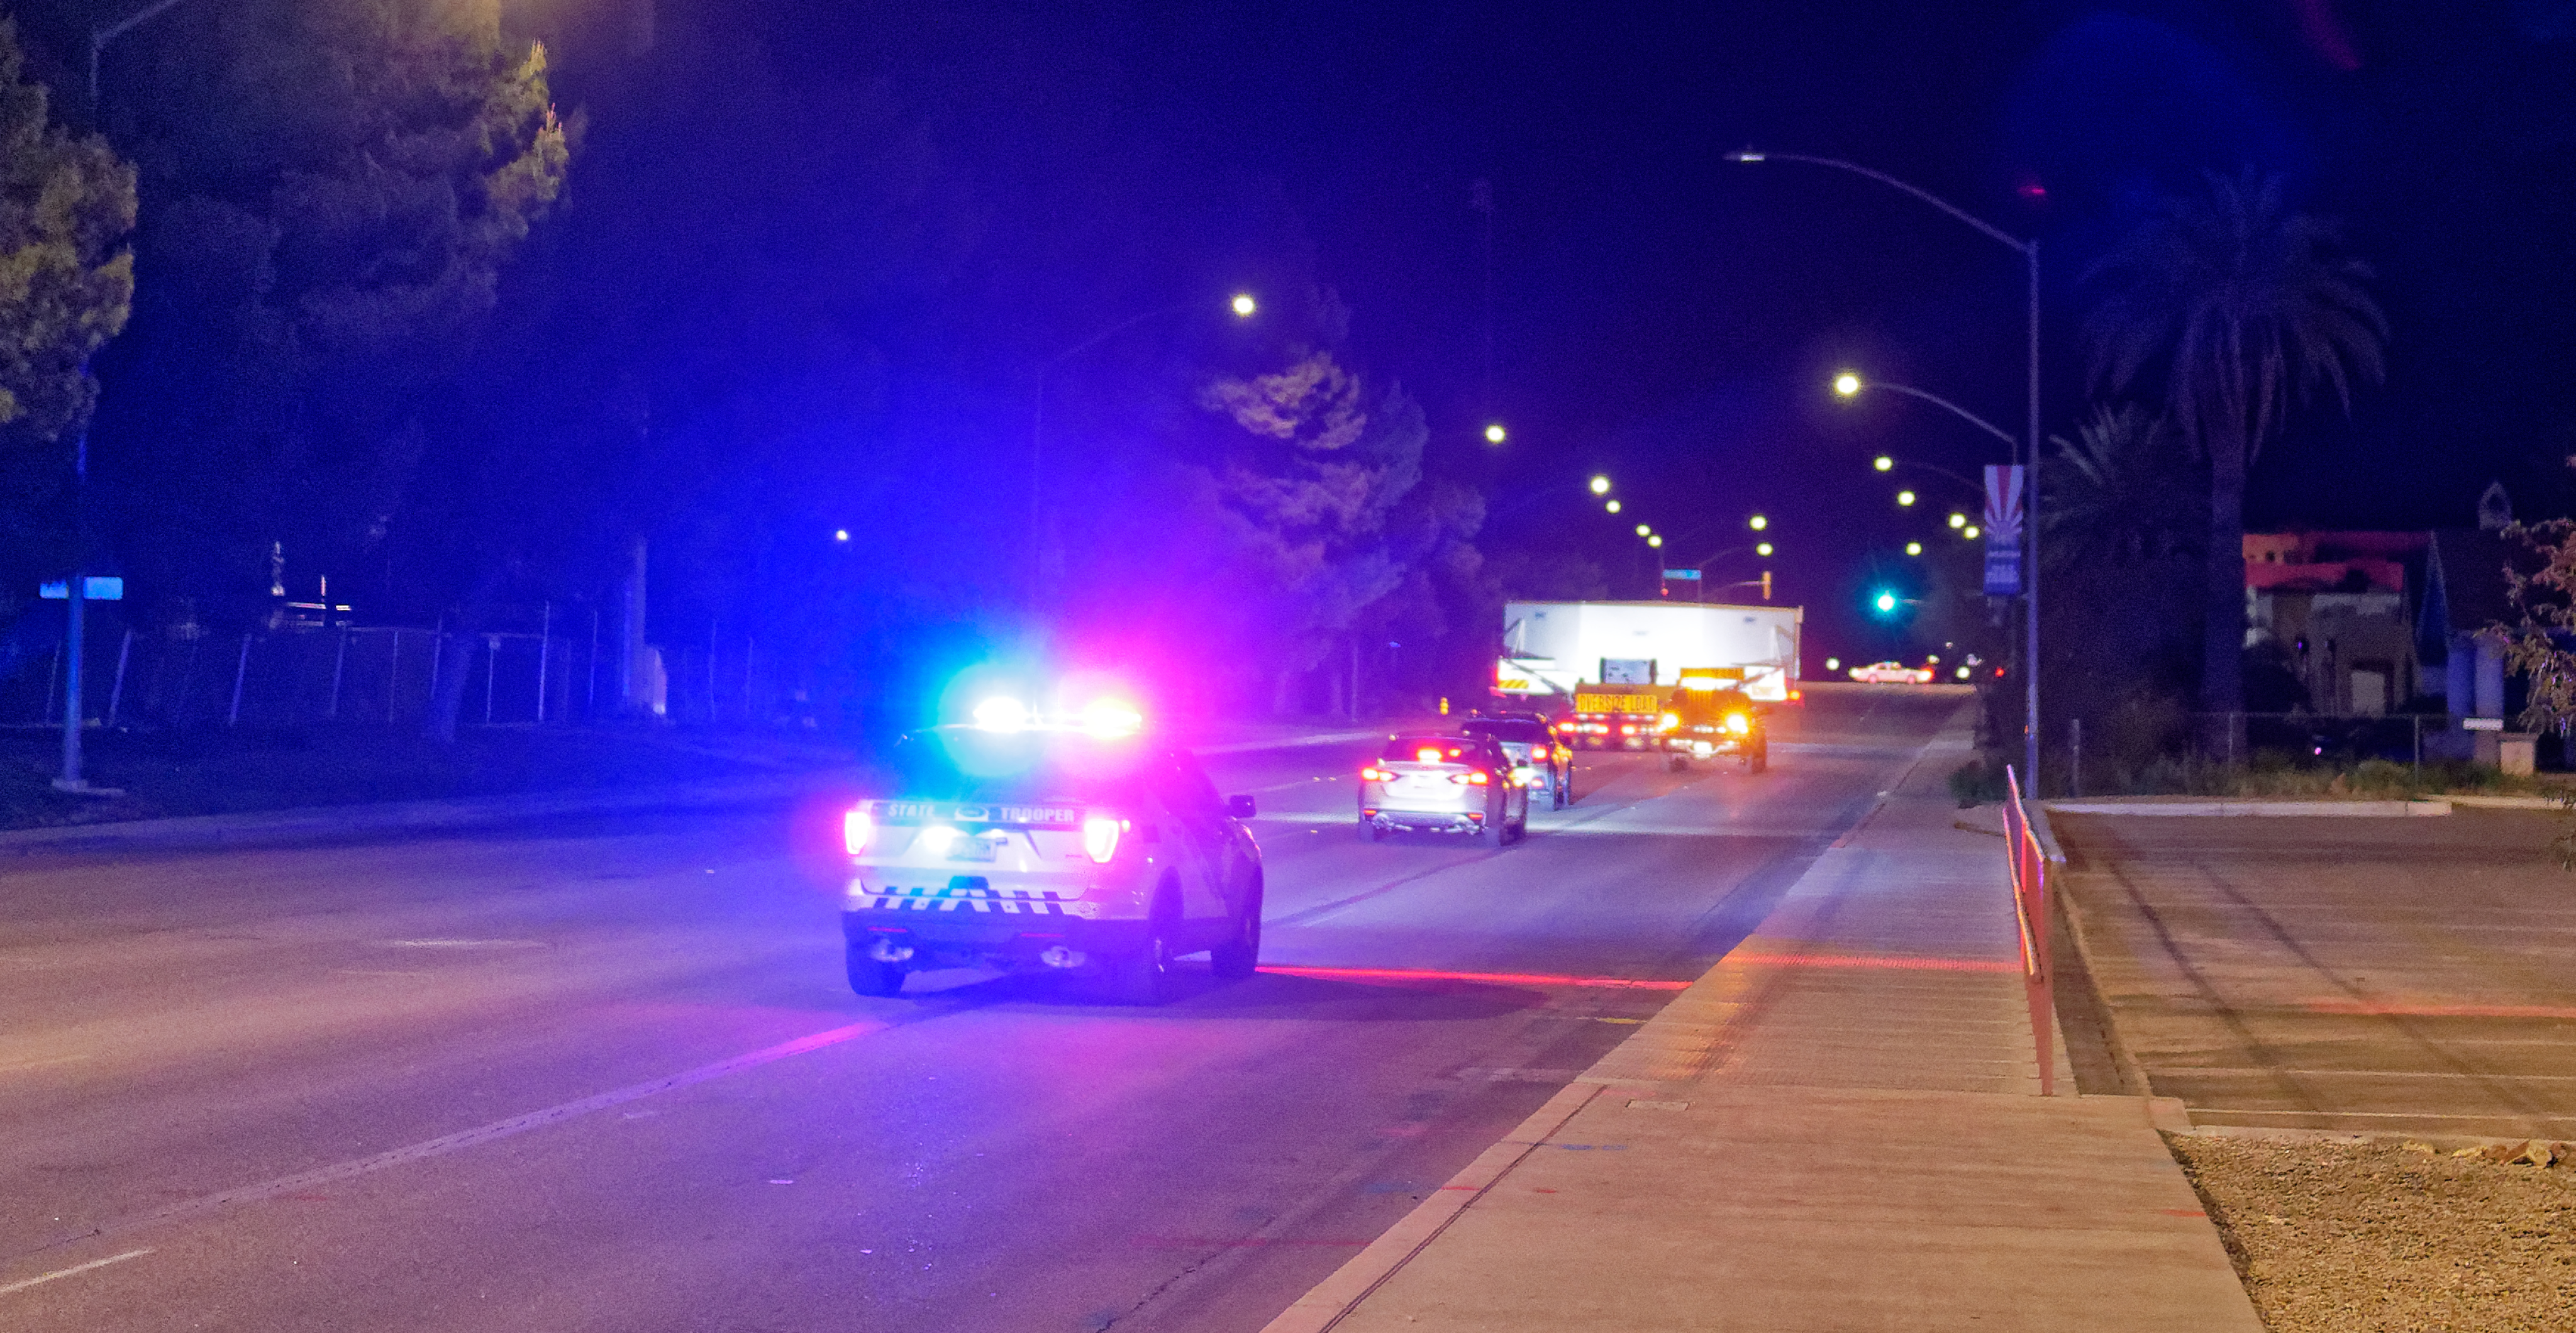

M1M3 Leaves Tucson

The LSST Primary/Tertiary Mirror (M1M3) left Tucson early this morning on a transport vehicle bound for Houston. With such a wide and fragile cargo load it will take about 10 days to make the trip! Read more at ow.ly/jp0V30o2SXM

Credit: Rubin Observatory/NSF/AURA